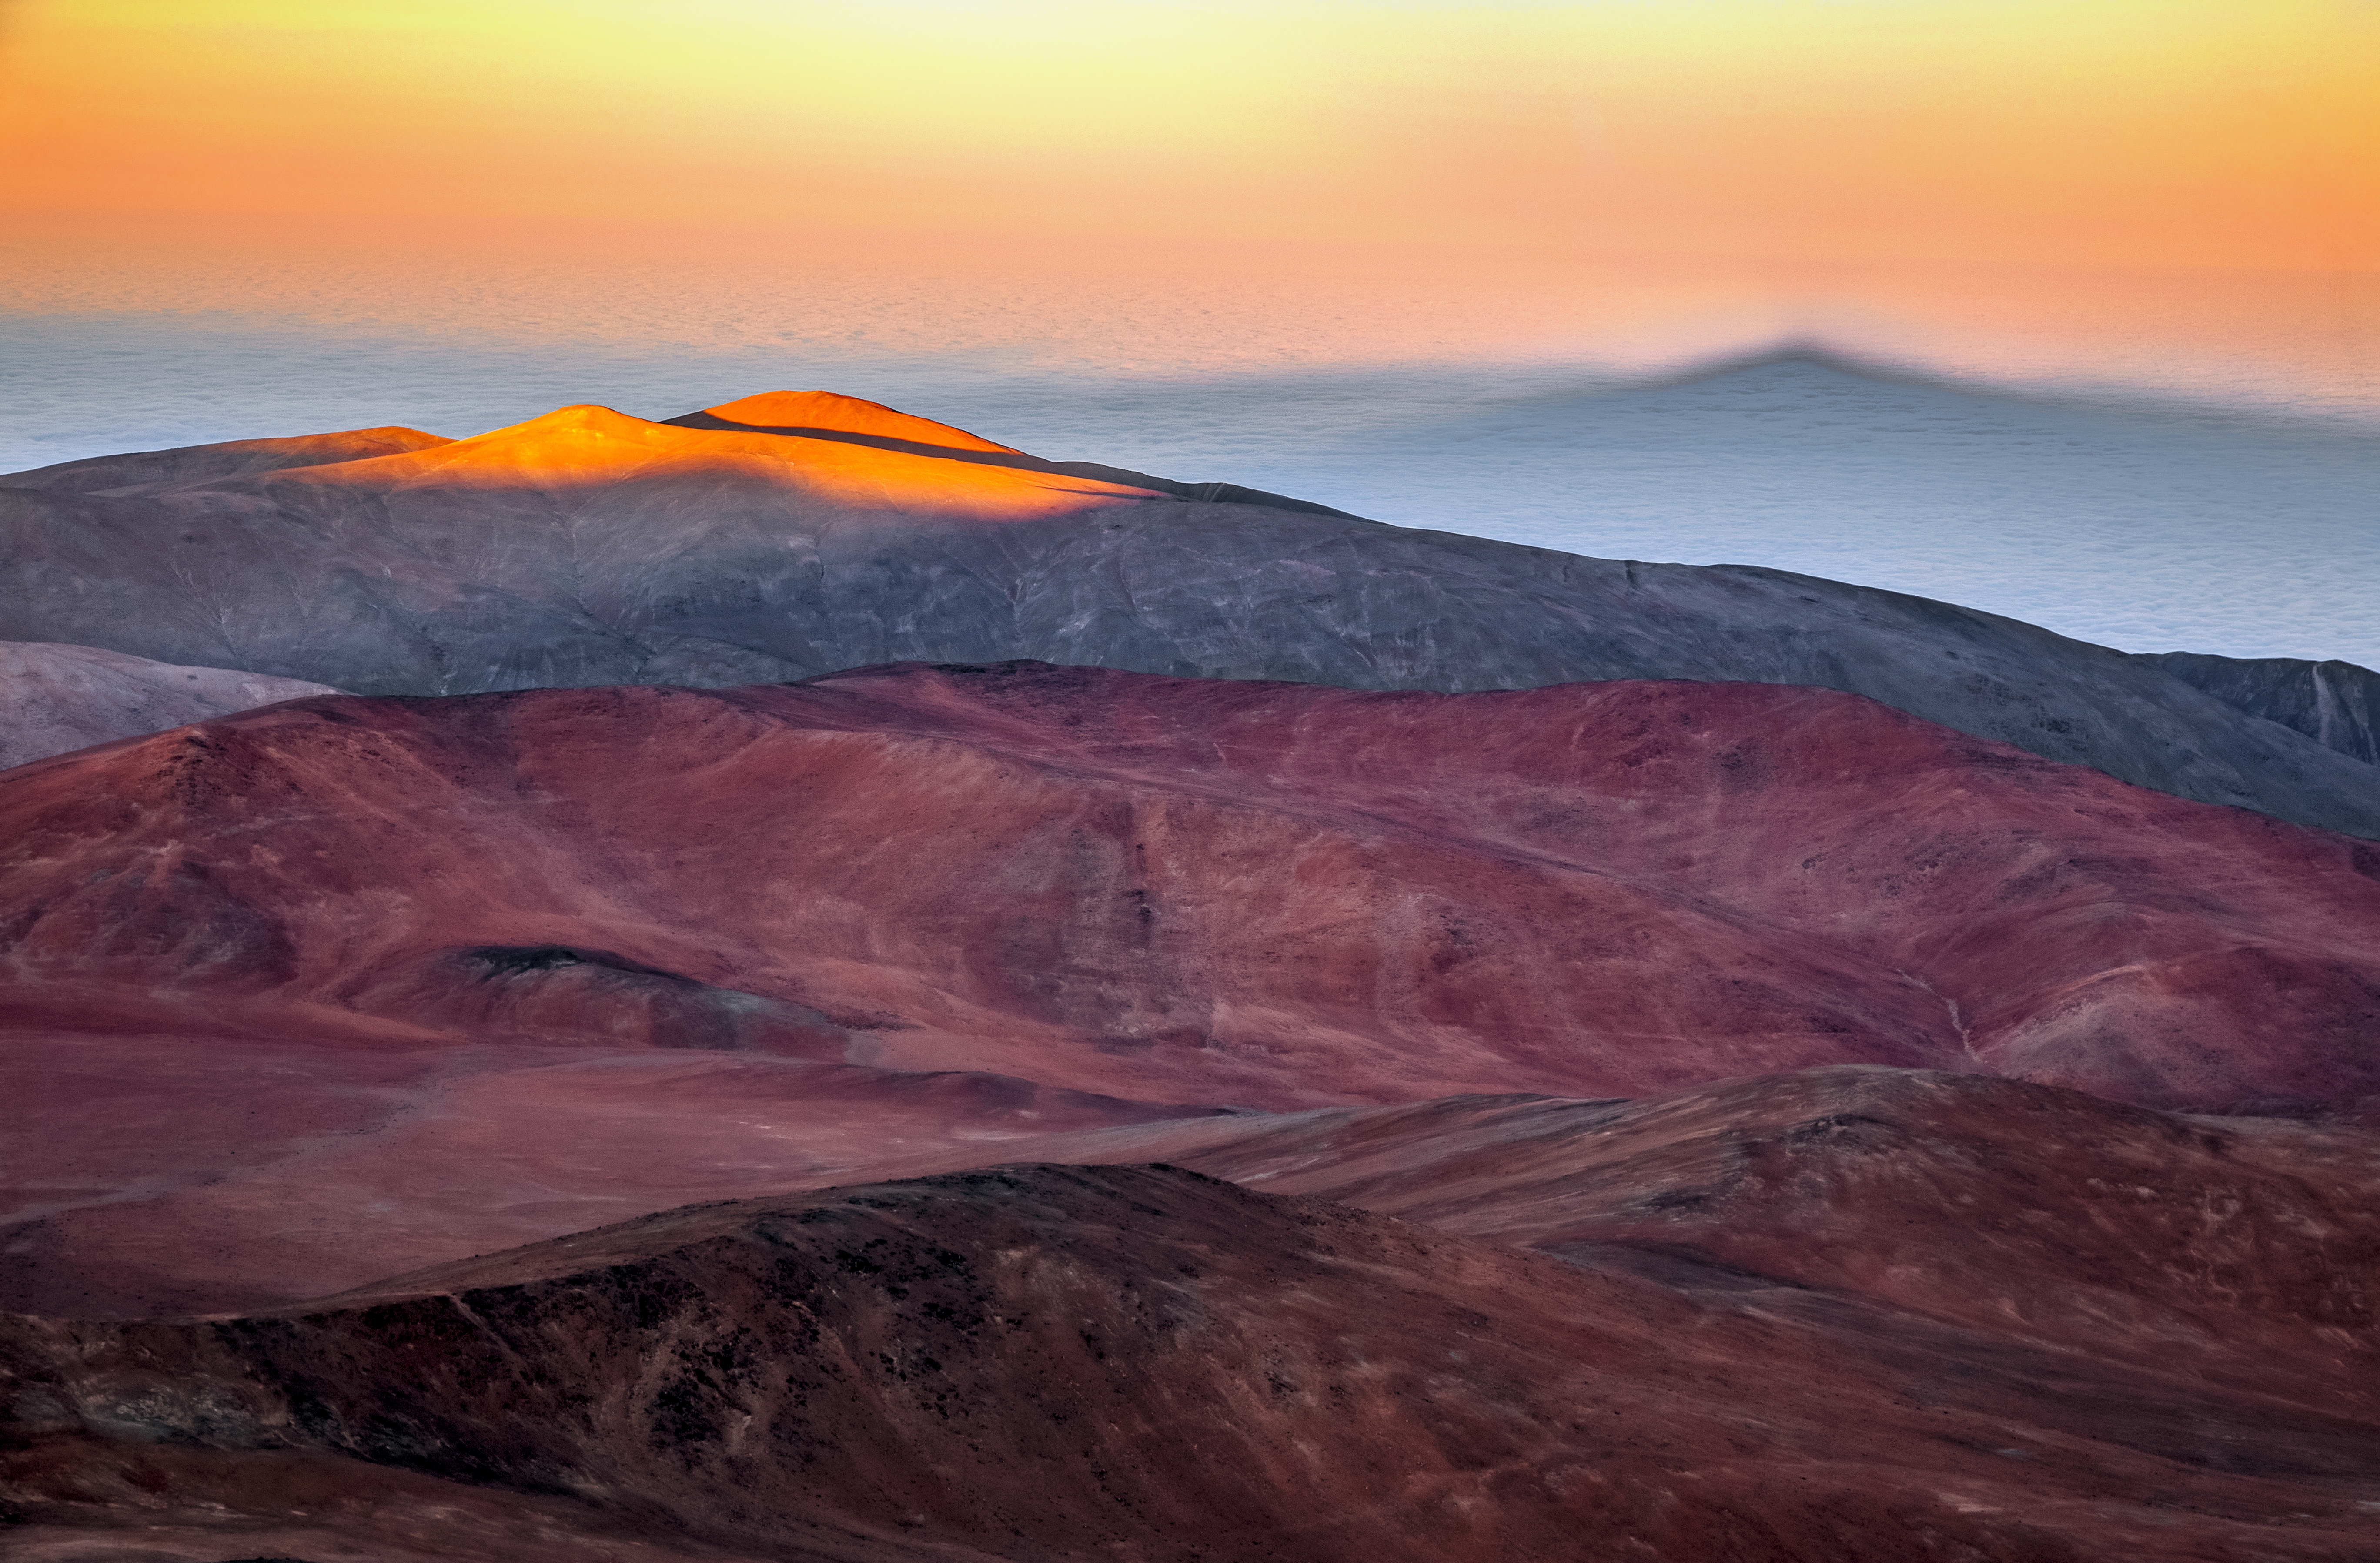

Cerro Paranal

Spectacular mountain views at Cerro Paranal. Cerro Paranal is a mountain located in the Atacama Desert of northern Chile and is home to Paranal Observatory.

Credit: ESO/S. Goebel